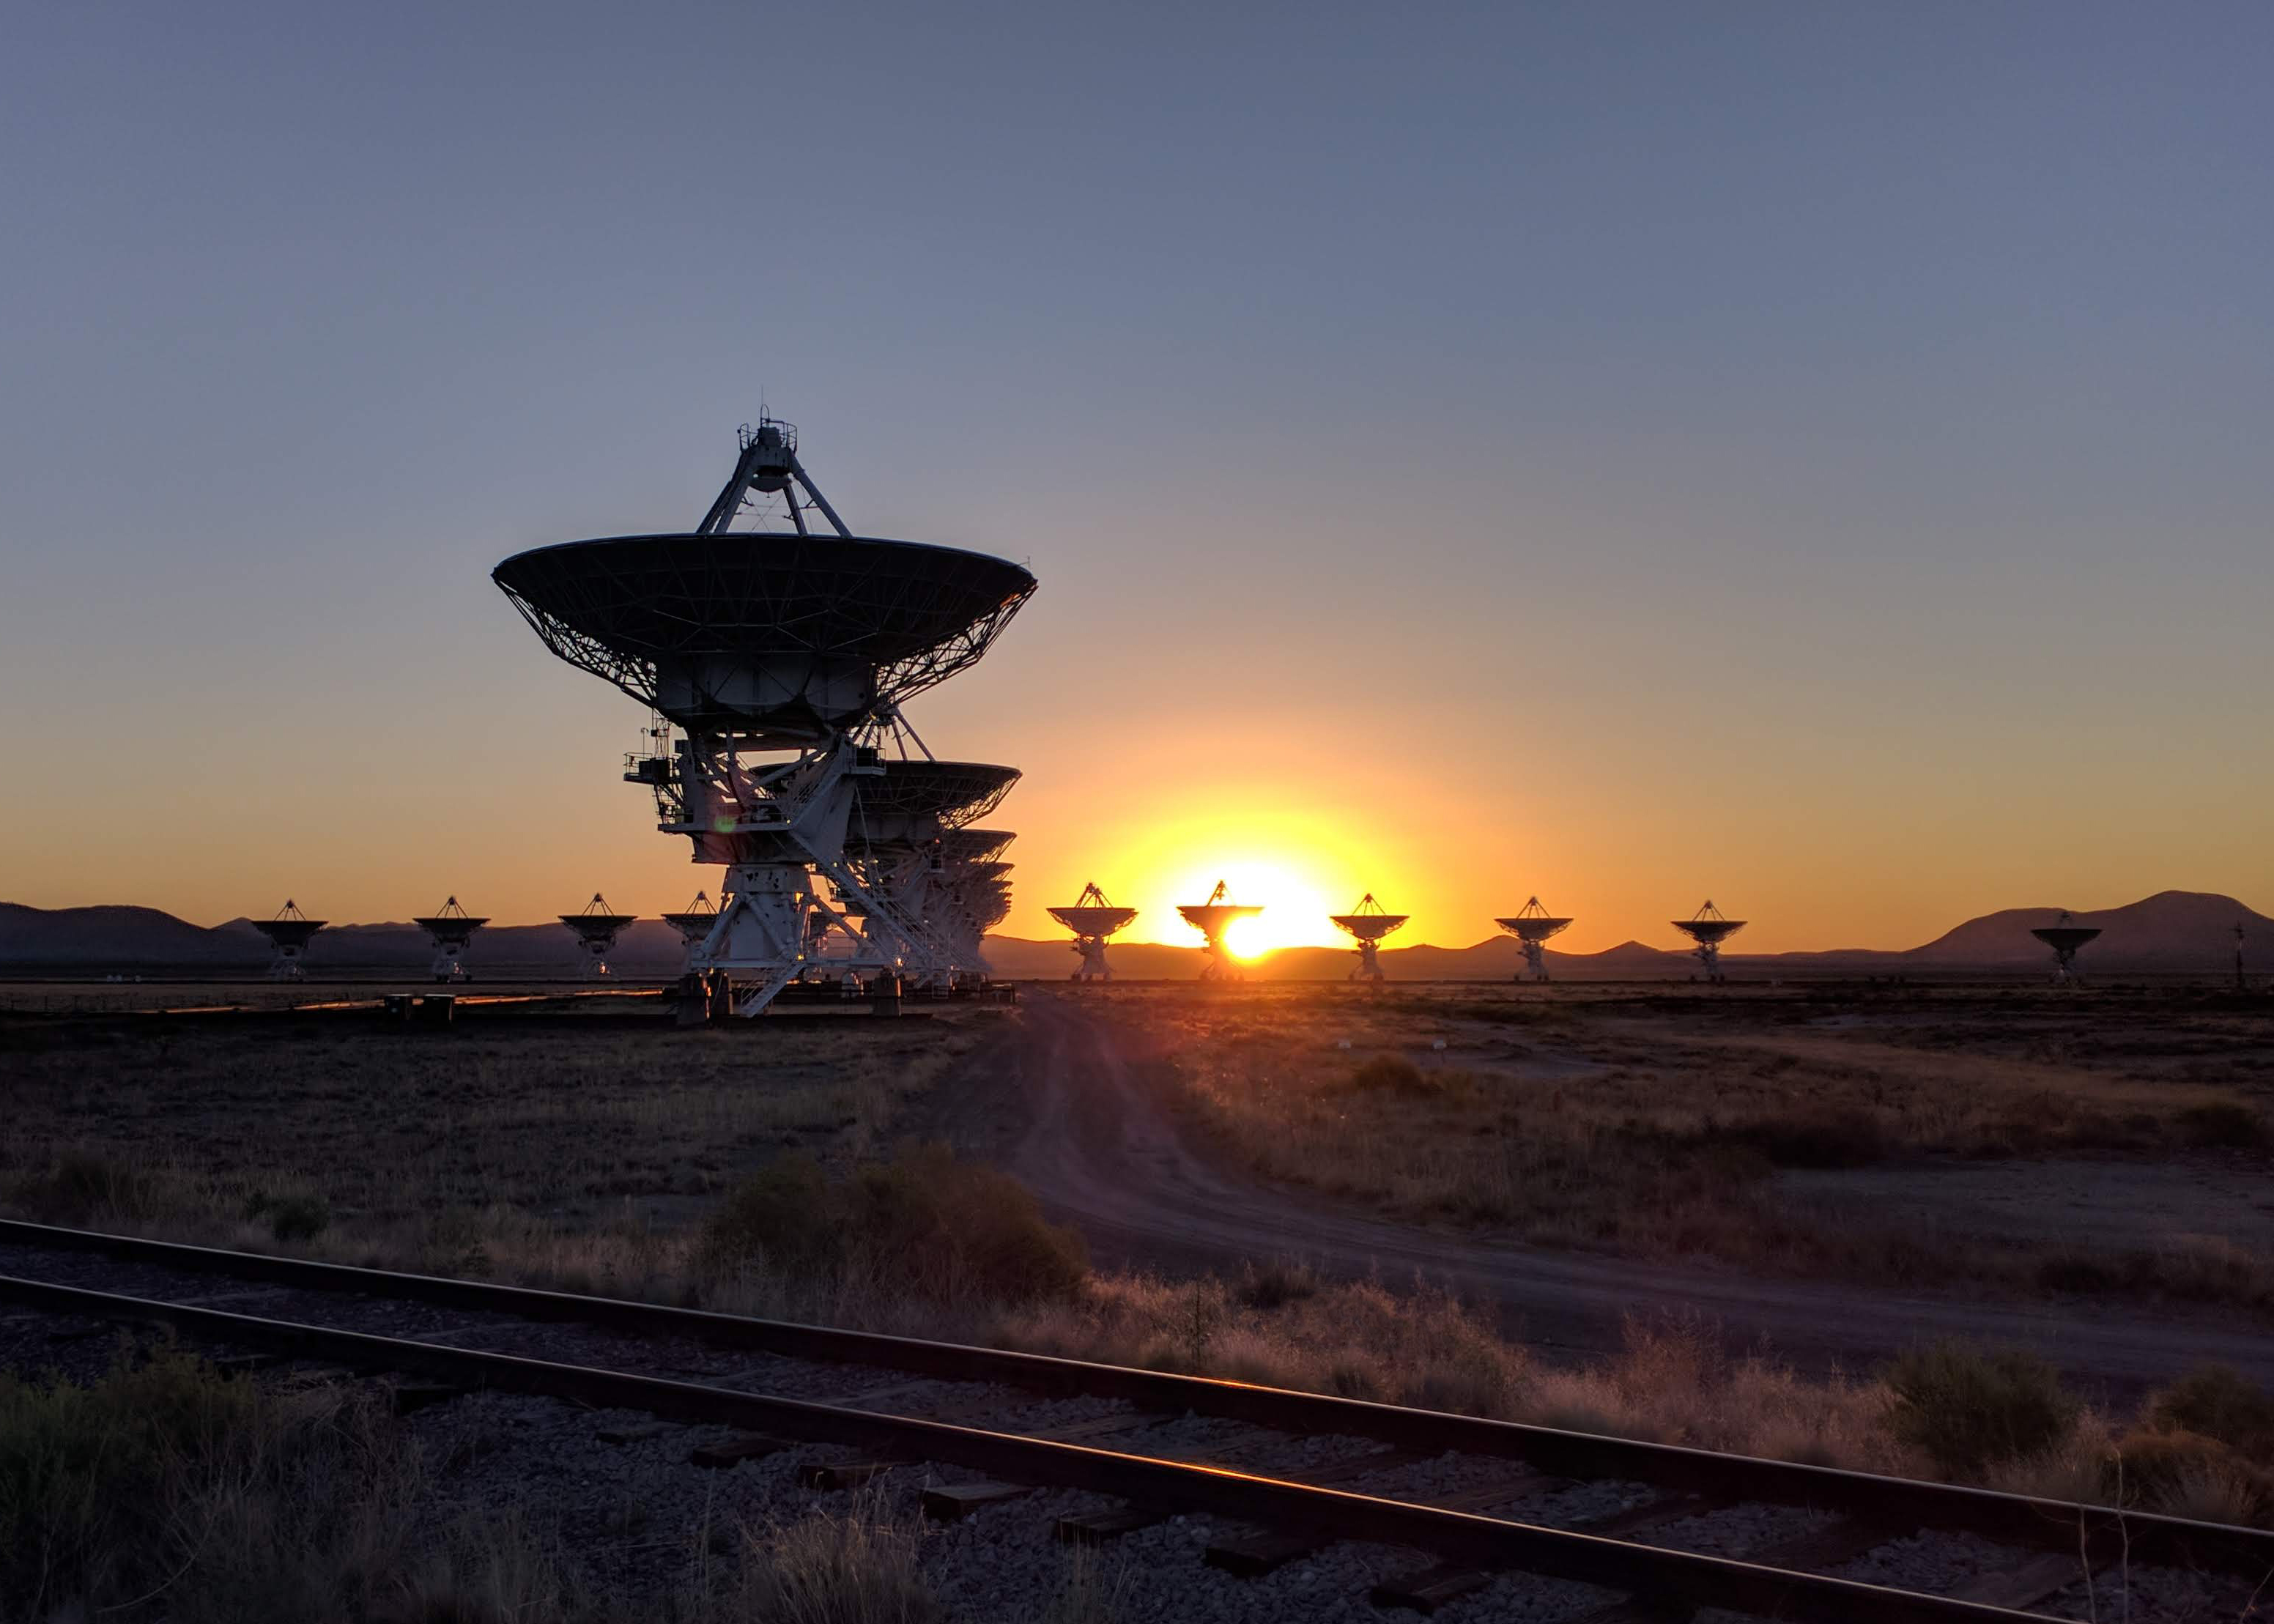

Sunrise at the VLA

Credit: NRAO/AUI/NSF